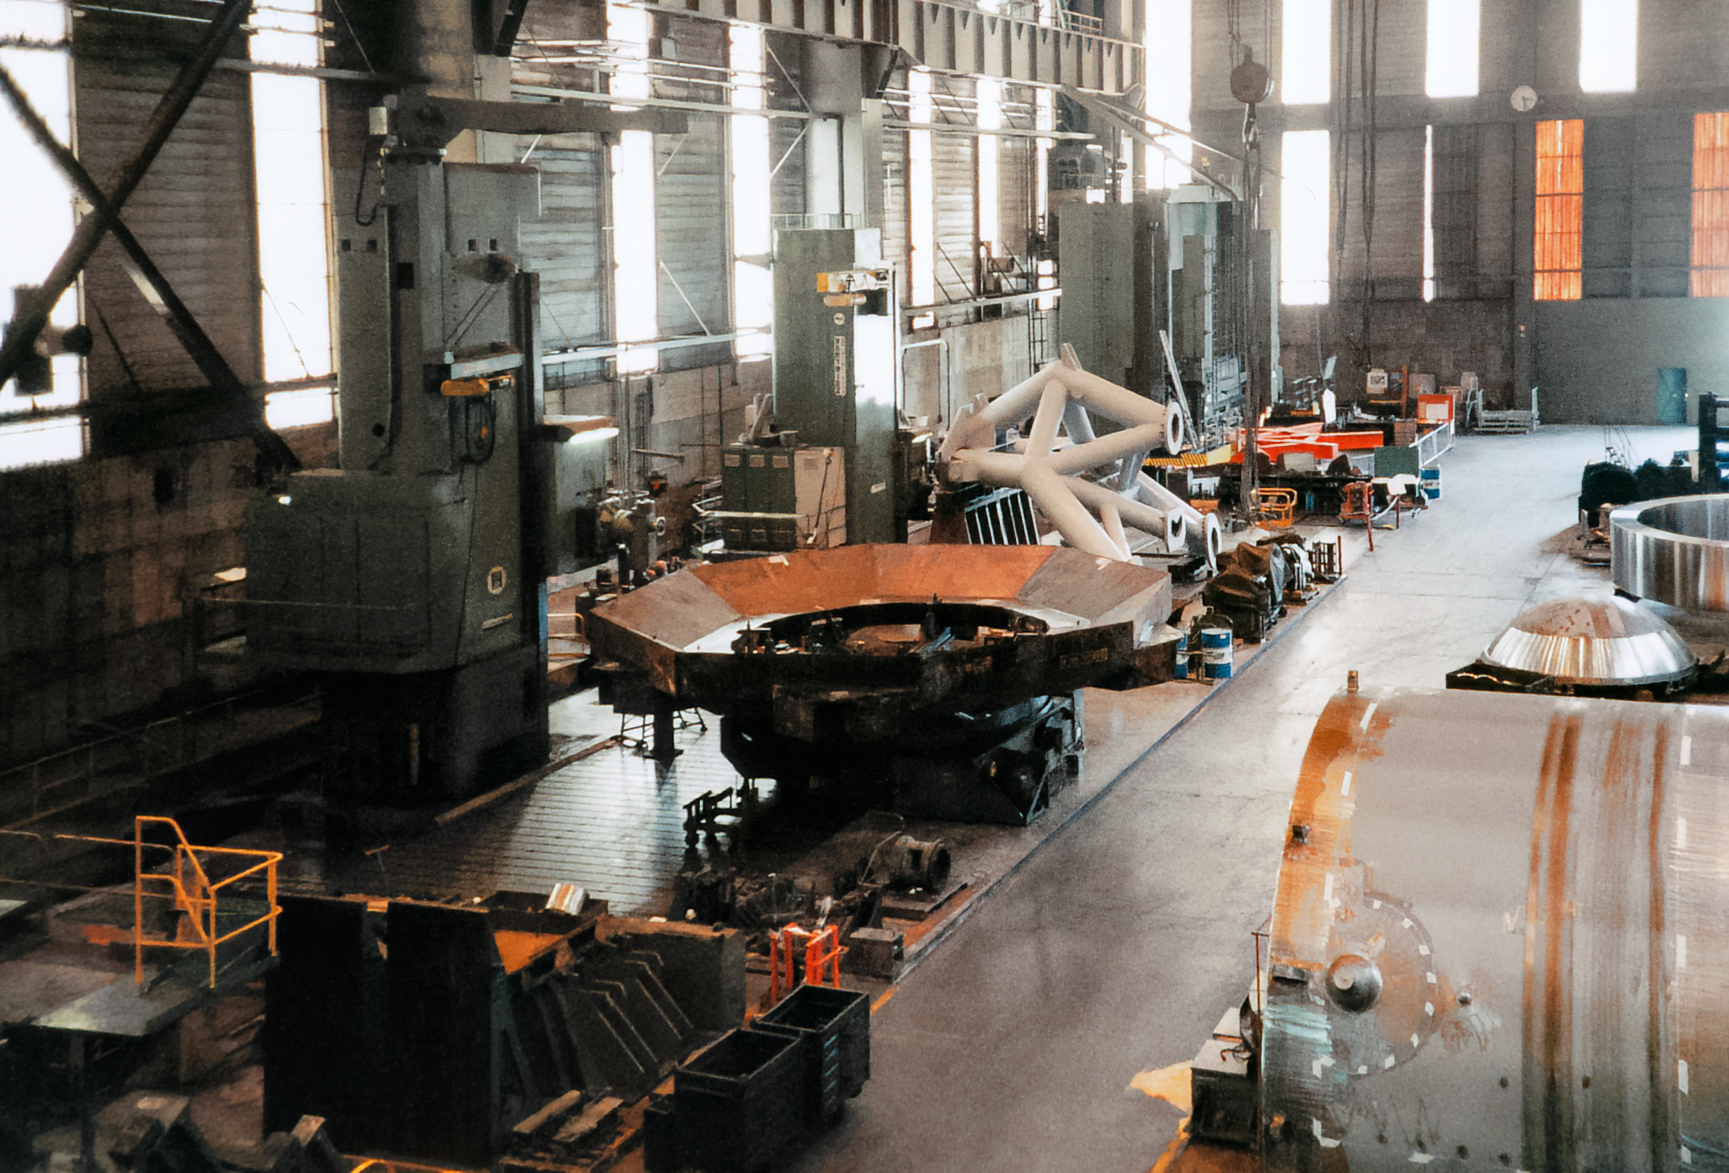

Gemini Equipment

Equipment related to the International Gemini Observatory in 1996.

Credit: International Gemini Observatory/NOIRLab/NSF/AURA